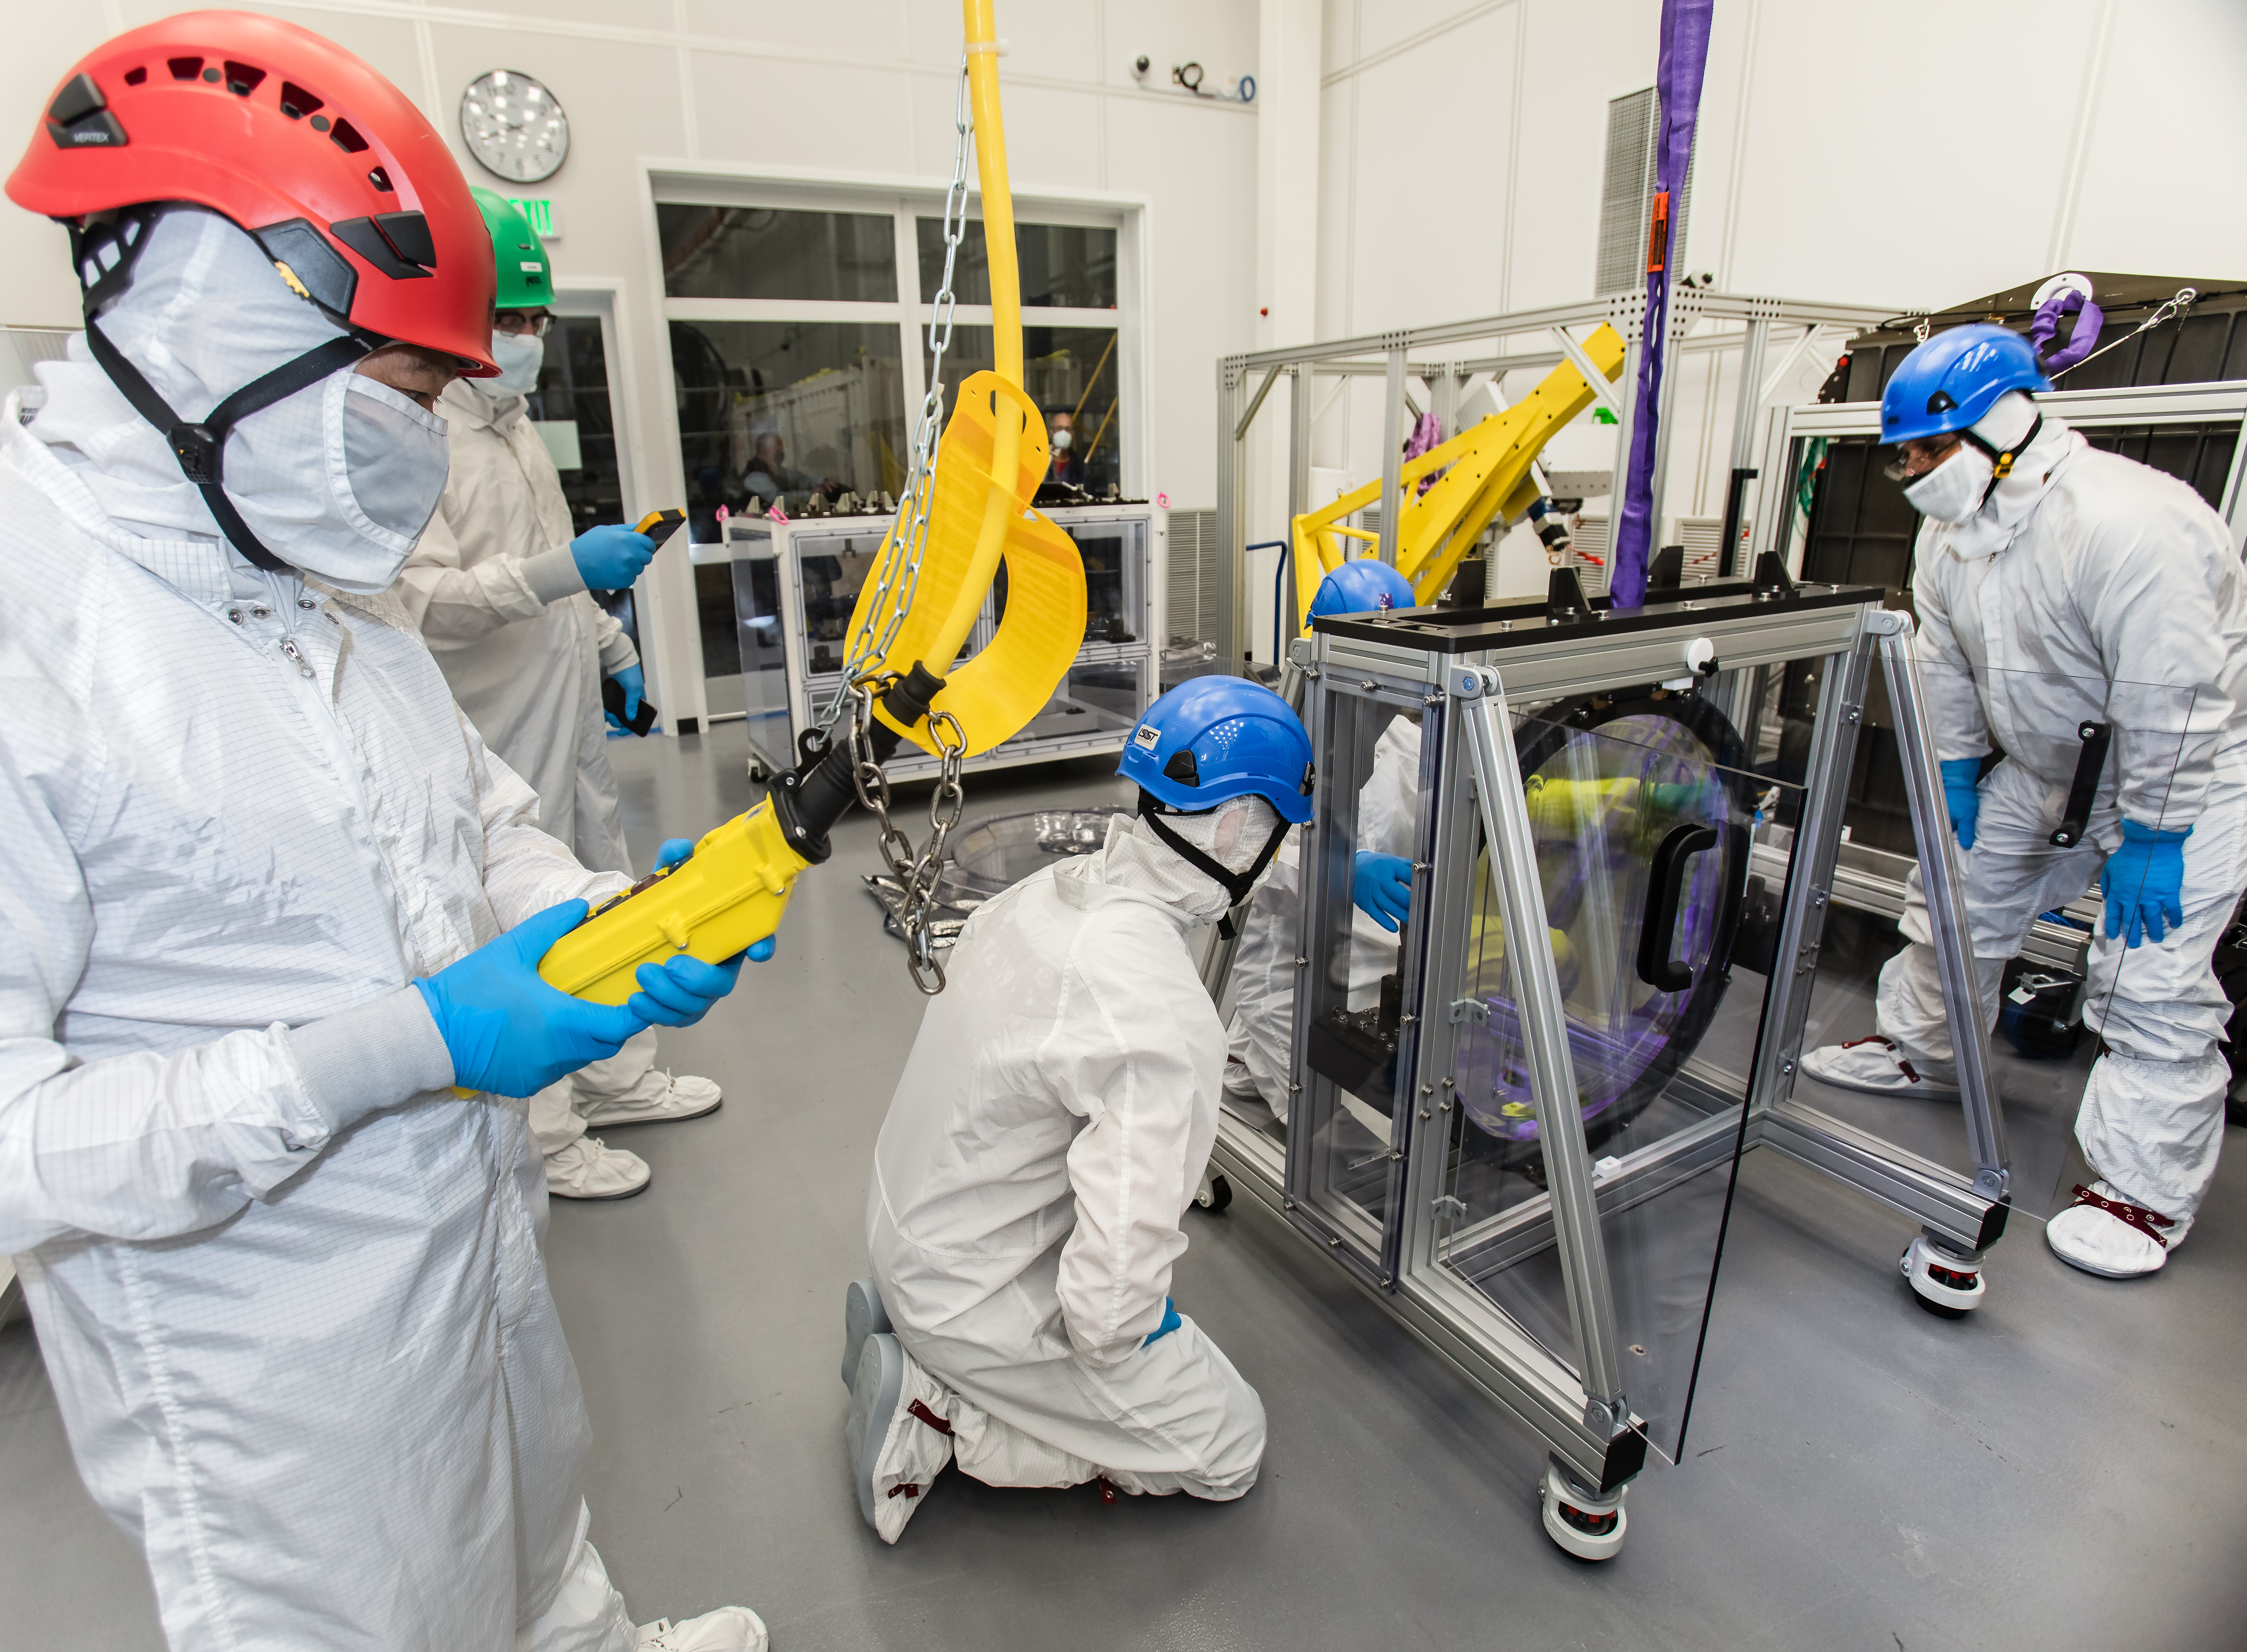

LSST R-Band Optical Filter

SLAC's LSST team carefully unpack, examine, test and store the r-band filter, the first of six optic filters that will be part of the completed LSST Camera.

Credit: Jacqueline Ramseyer Orrell/SLAC National Accelerator Laboratory